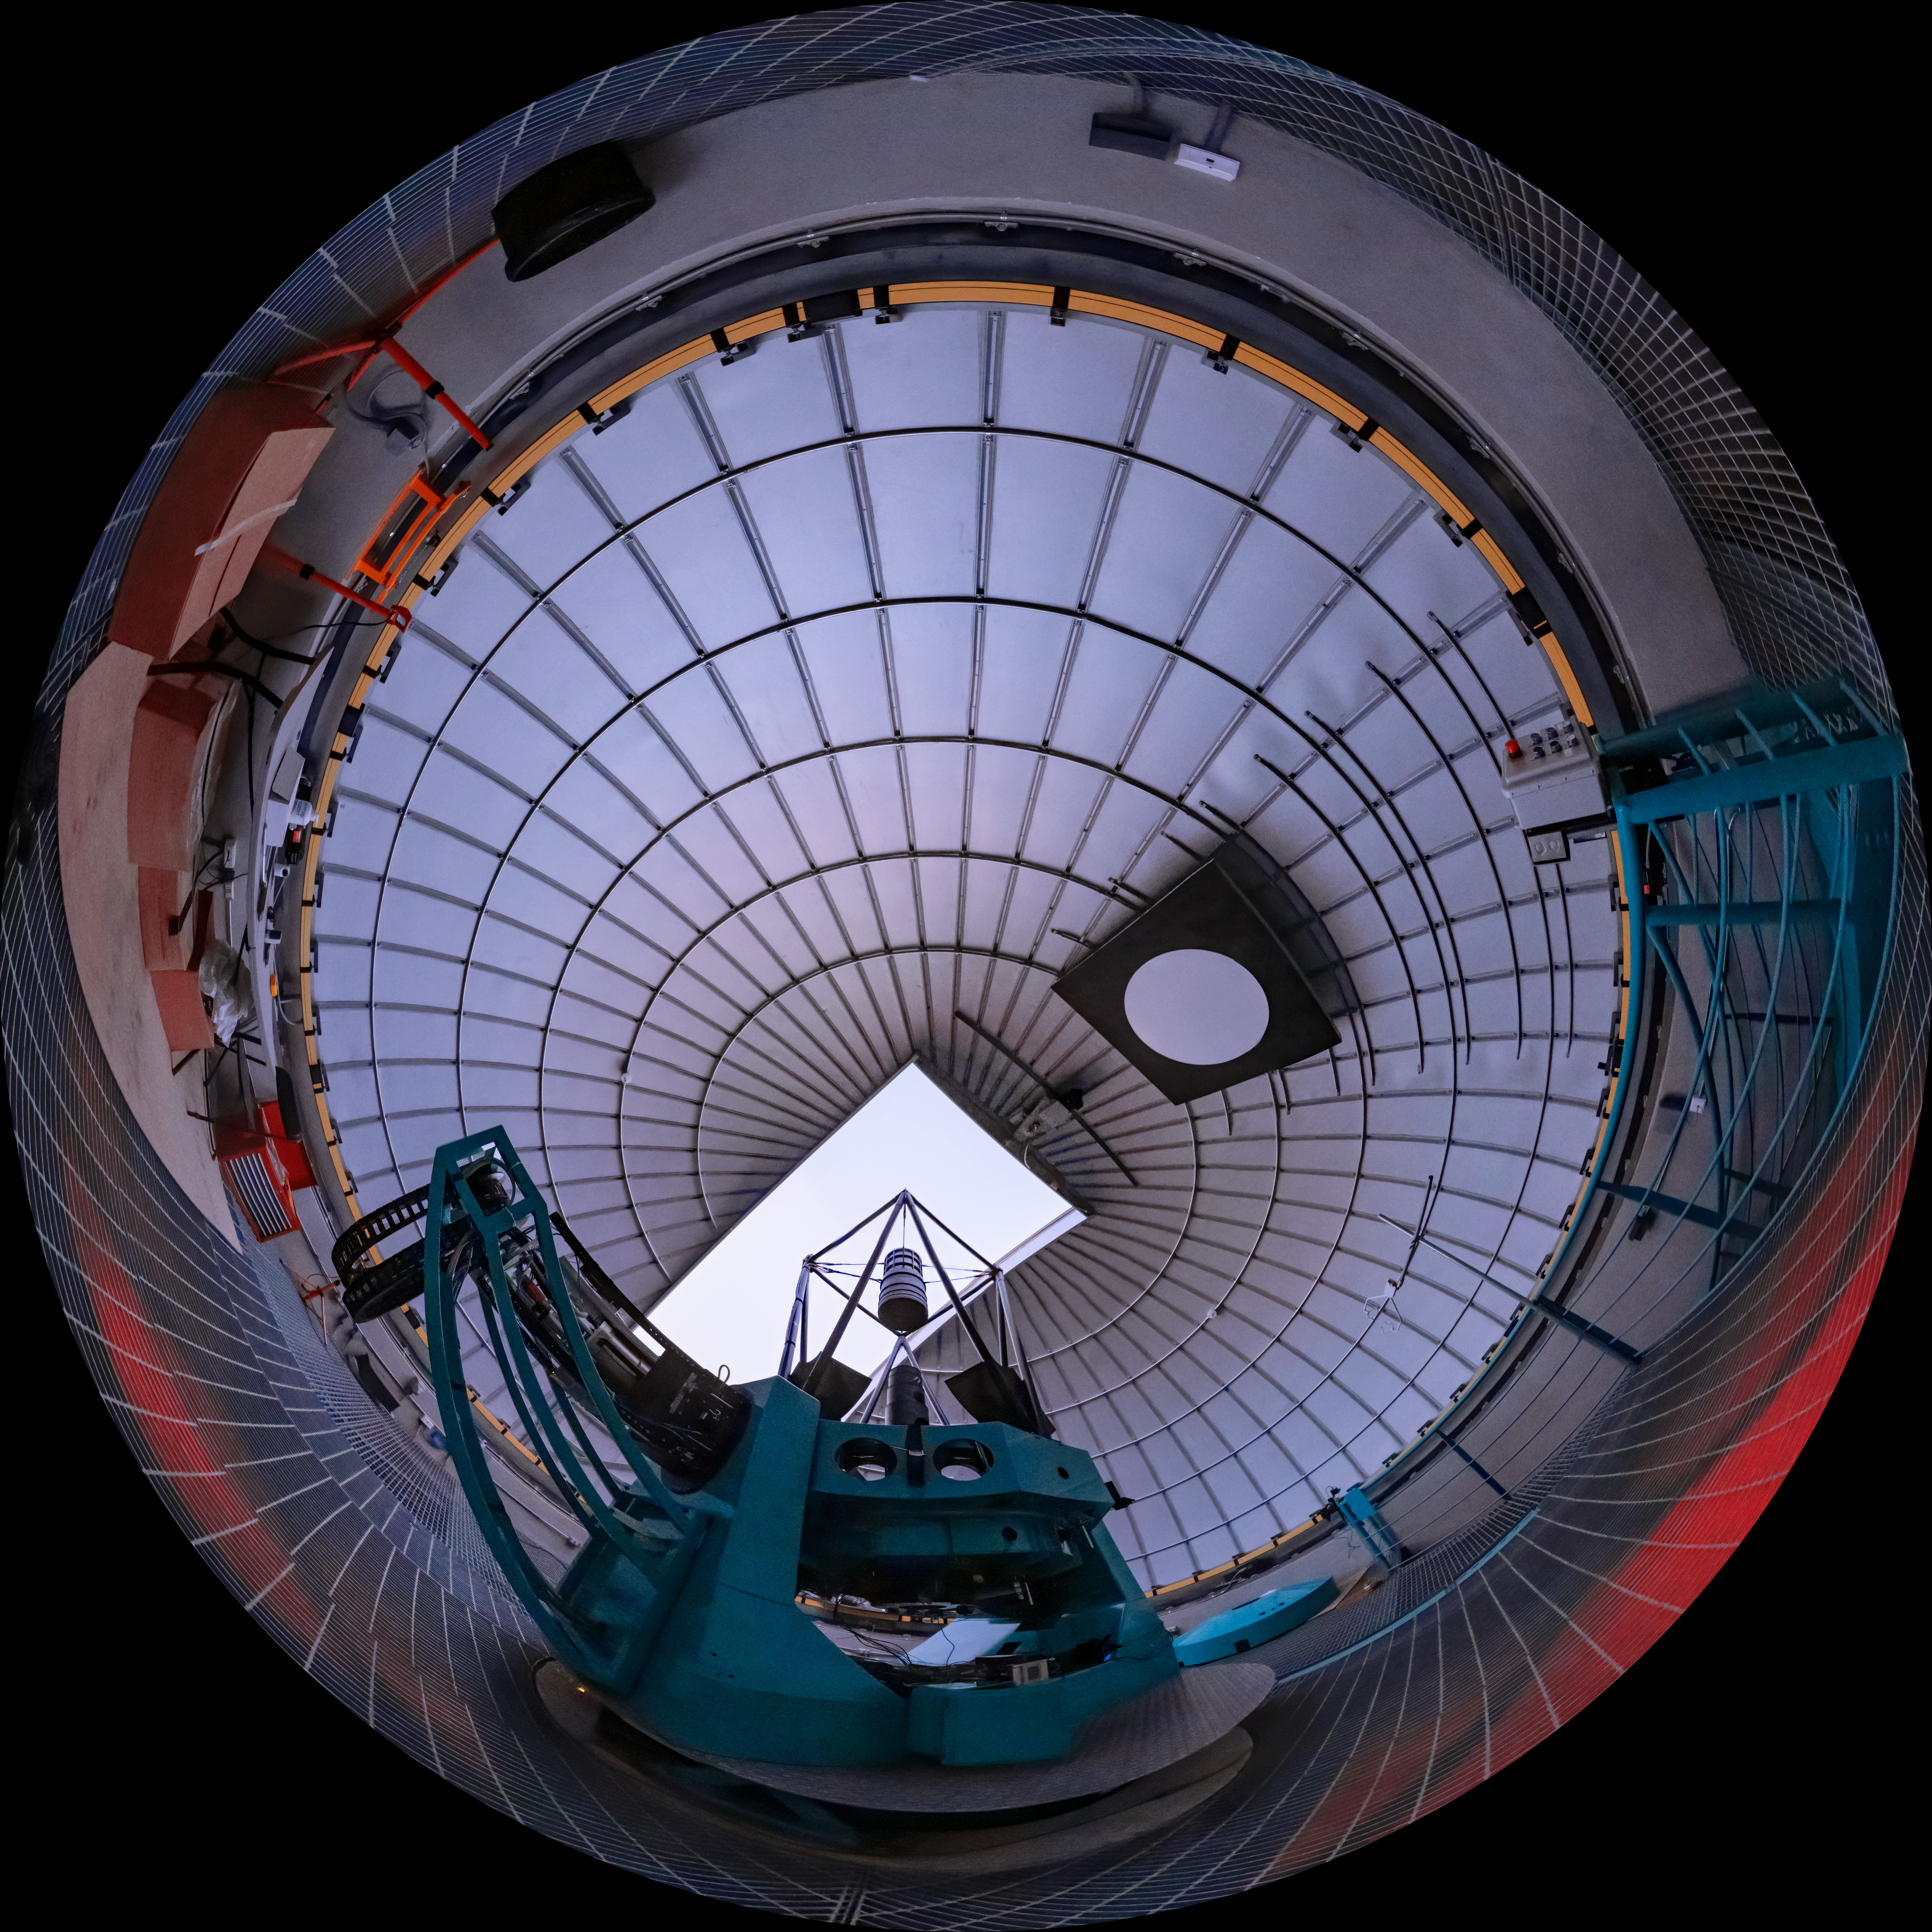

Rubin Auxiliary Telescope (AuxTel)

In tandem with the 8.4-meter Simonyi Survey Telescope on Cerro Pachón, a smaller telescope will also be assembled on nearby calibration hill, a short distance away from the main observatory Facility. This telescope is an existing telescope (previously known as the Calypso Telescope) that has been repurposed for its role with the Vera C. Rubin Observatory and was generously donated to the project in 2008 by its proprietor, astrophysicist and entrepreneur Edgar Smith. It will provide important complementary data for the Rubin Observatory throughout survey operations.

Credit: RubinObs/NOIRLab/SLAC/NSF/DOE/AURA/T. Slovinský